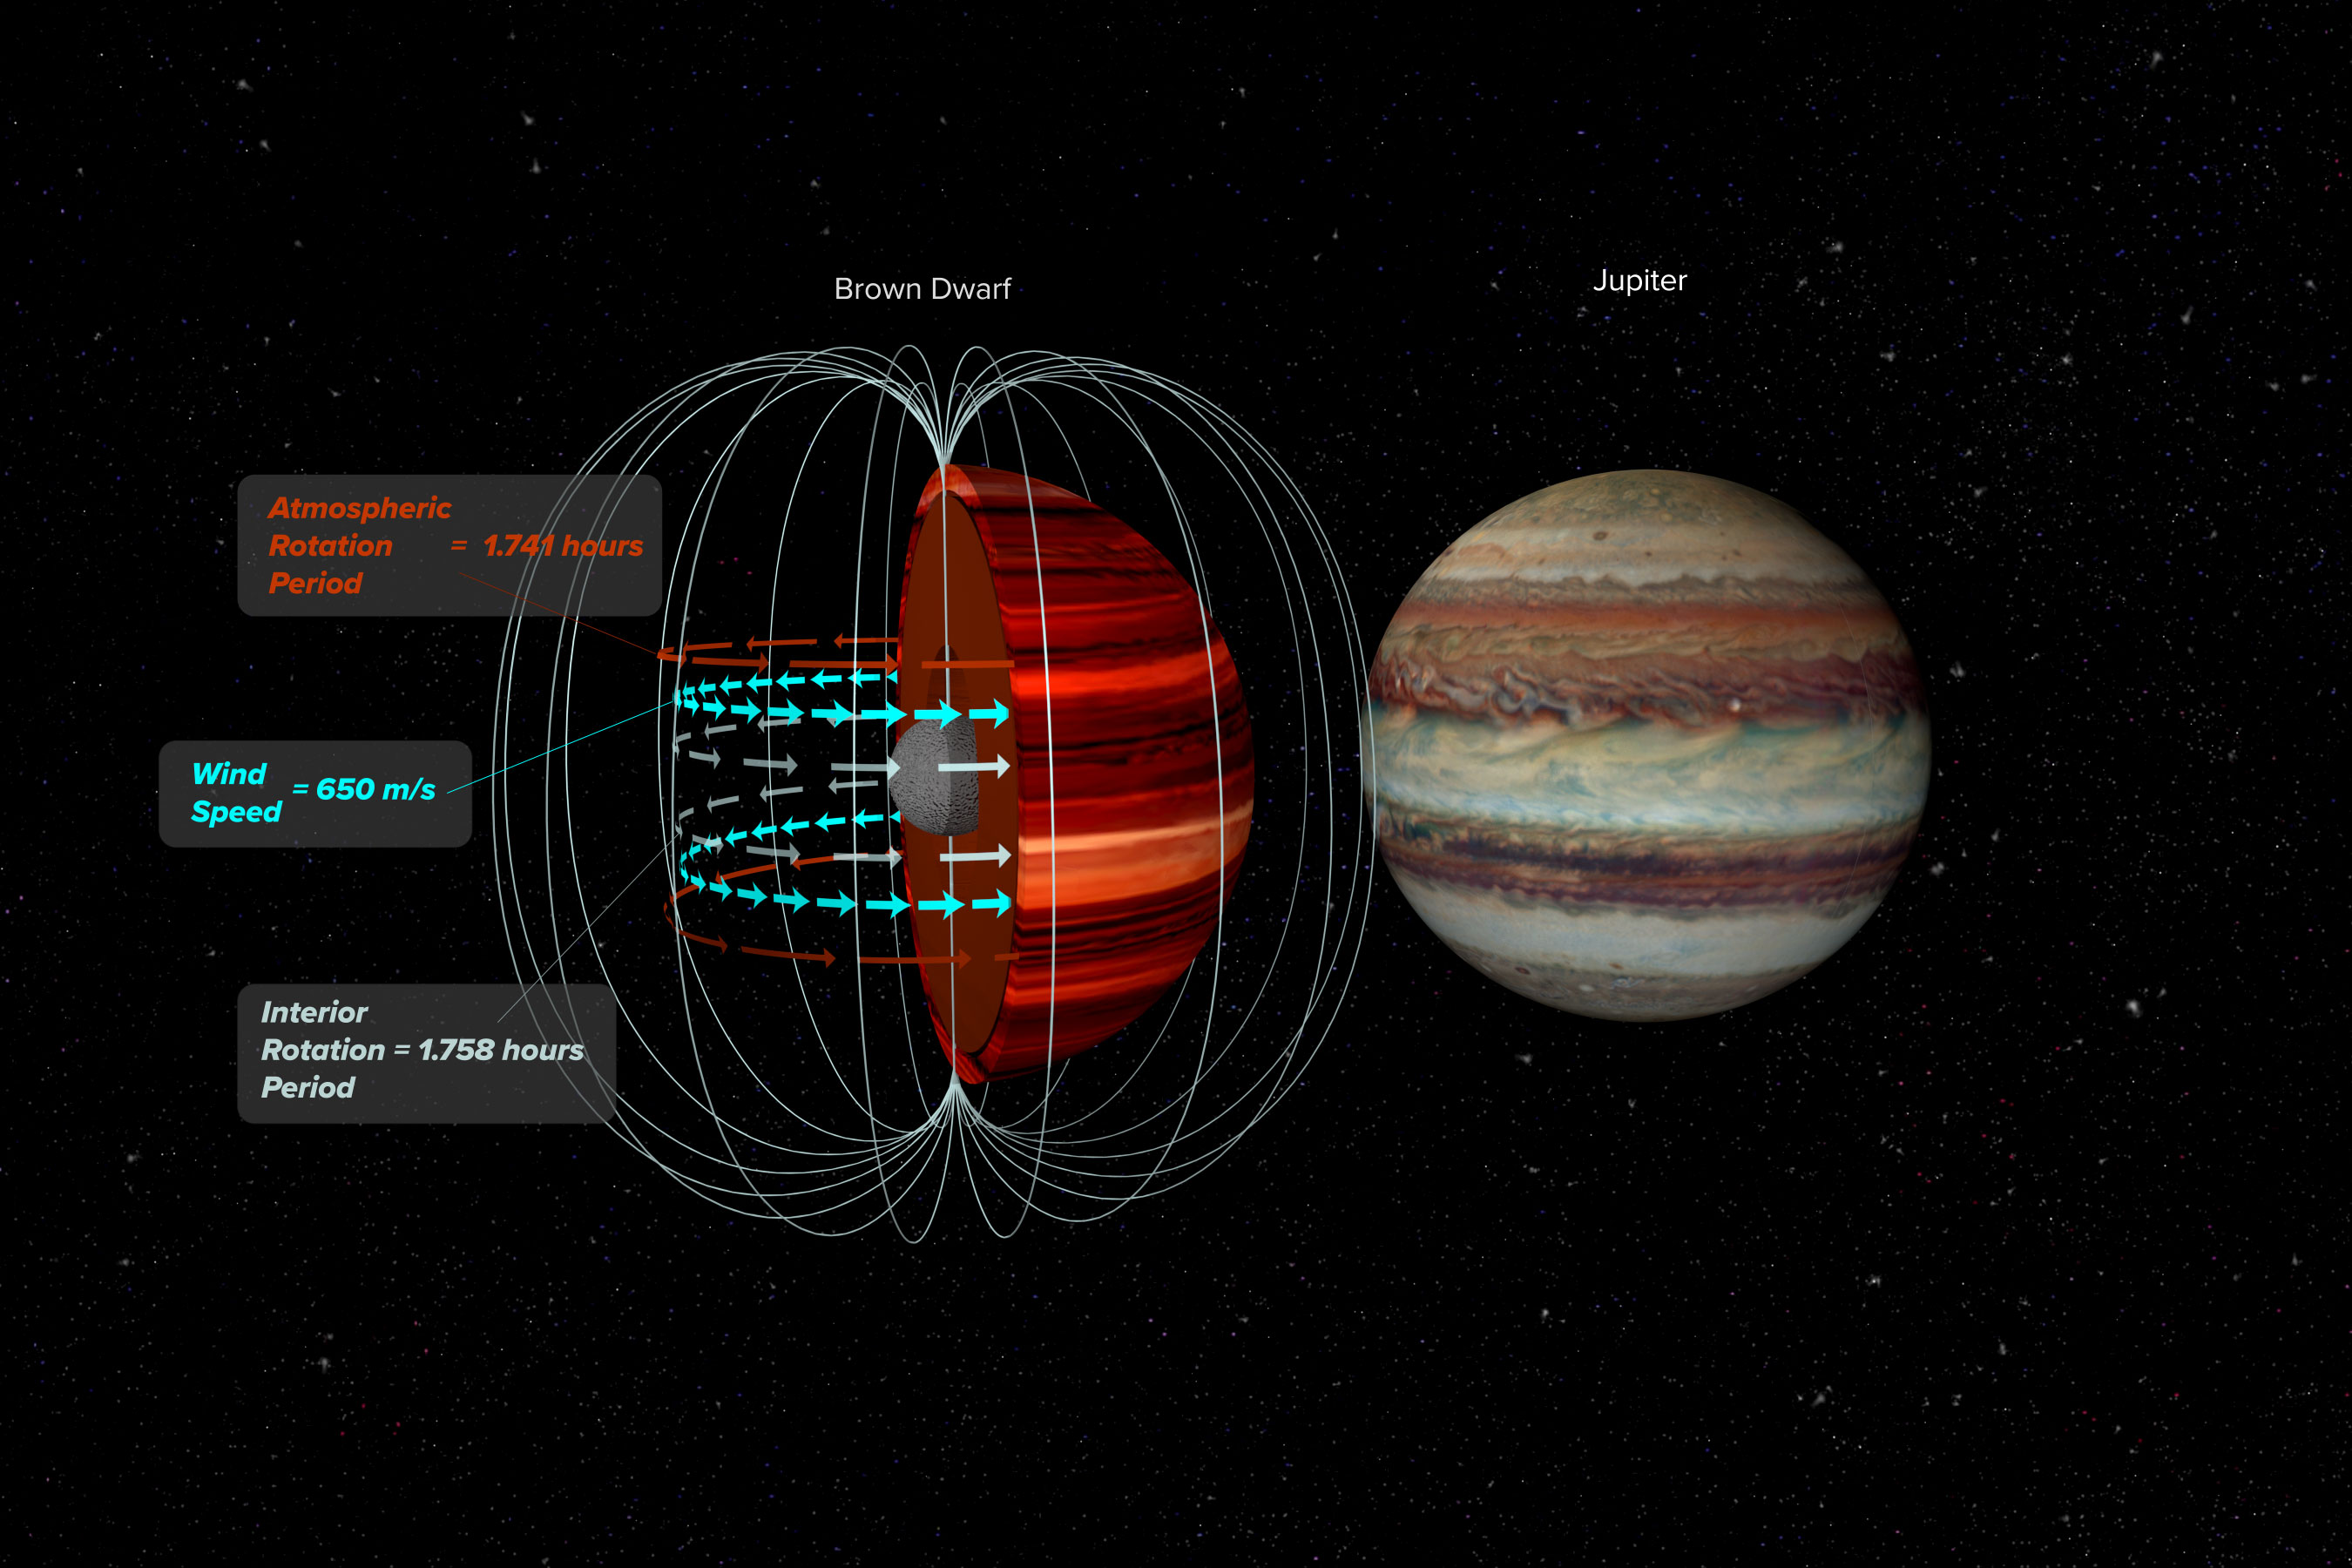

NRAO Highlights: The Very Large Array Measures the Wind Speed of a Brown Dwarf

Astronomers have used the National Science Foundation’s Karl G. Jansky Very Large Array (VLA) and NASA’s Spitzer Space Telescope to make the first measurement of wind speed on a brown dwarf — an object intermediate in mass between a planet and a star. Writing and narration provided by Phil Plait. Discover more about the wind speed of brown dwarfs from the original press release: https://public.nrao.edu/news/brown-dwarf-wind-speed/ Video created 12/18/2020

Credit: NRAO/AUI/NSF